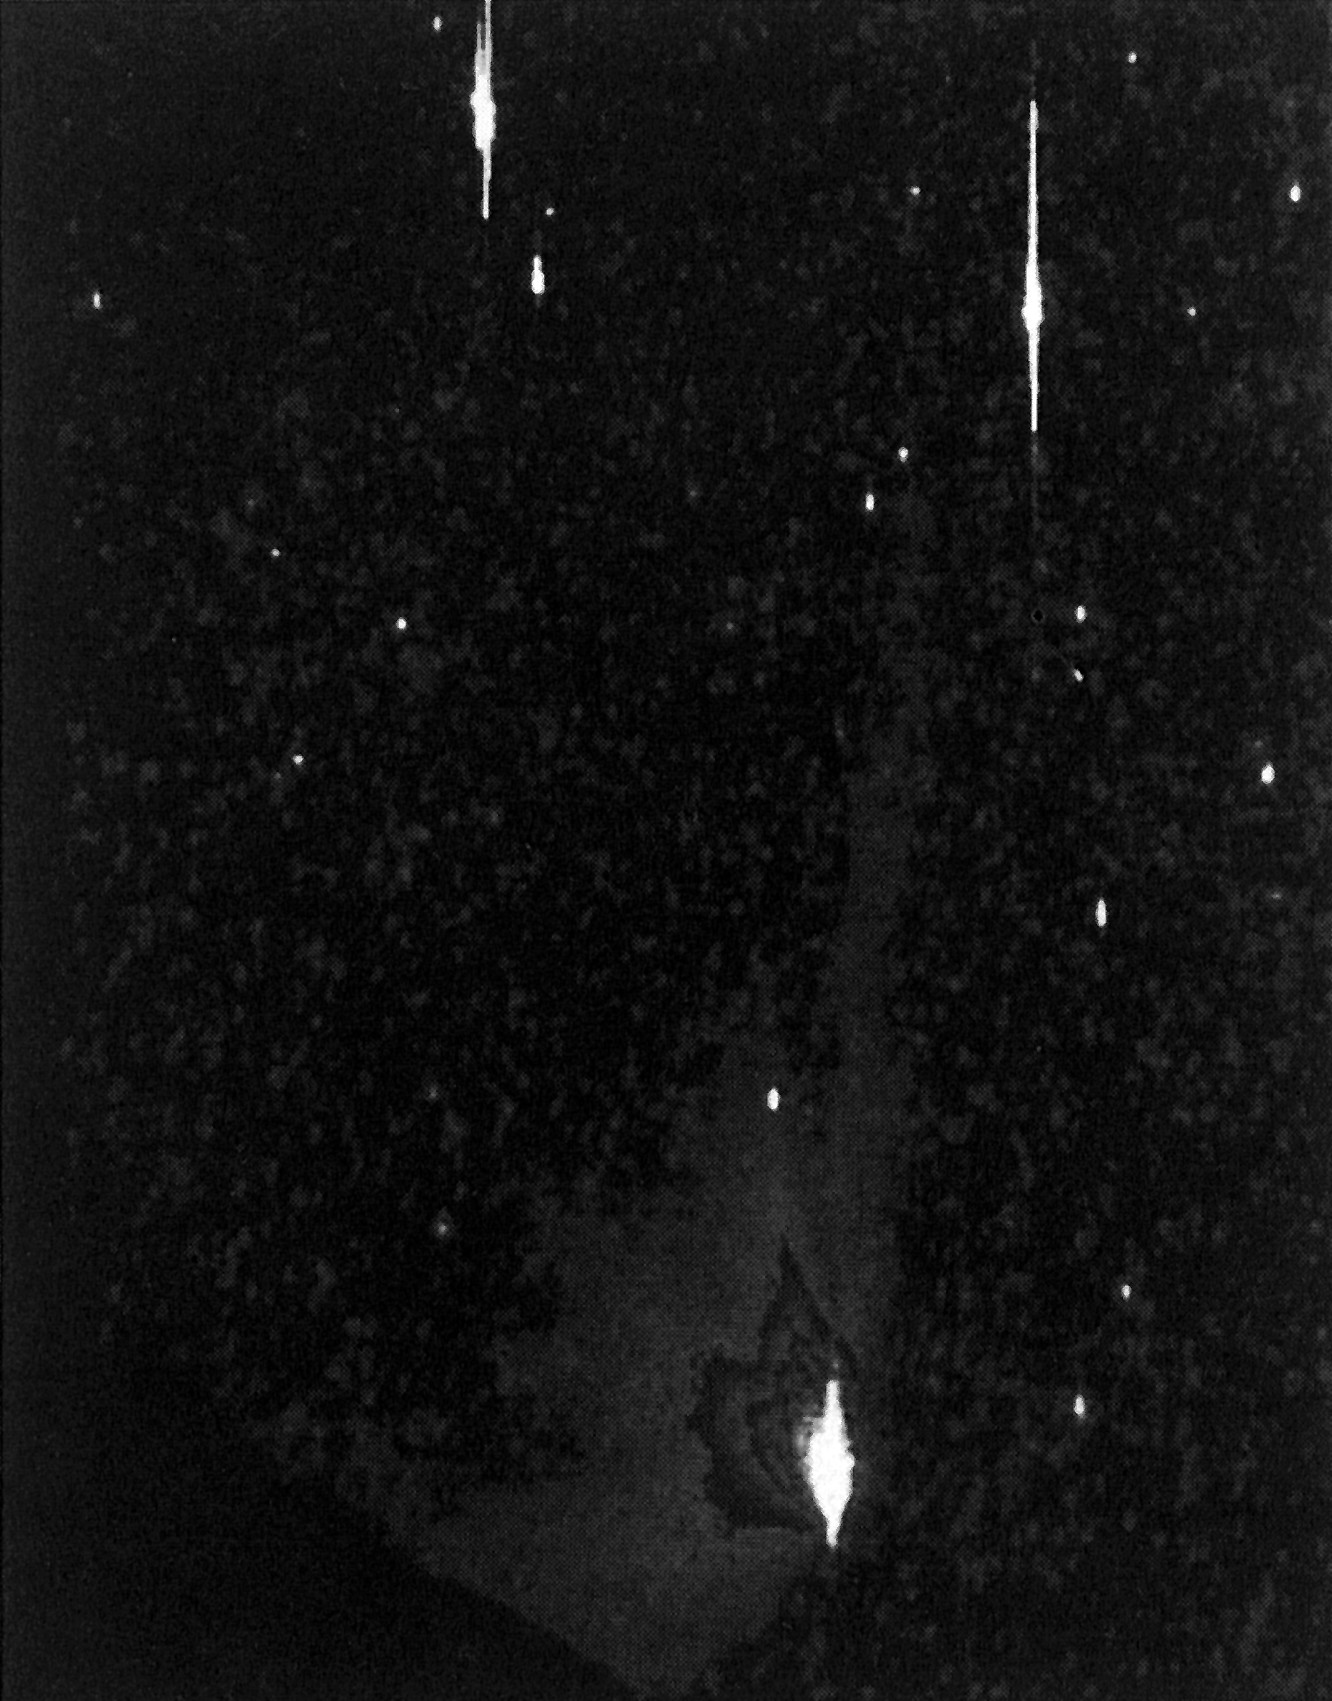

Comet Halley's multiple tails

Comet Halley's multiple tails (February 22). (ESO Press Photo eso8607; Colour) This image was taken using a special custom-made telescope which was dismantled shortly after the comet went away.

Credit: ESO